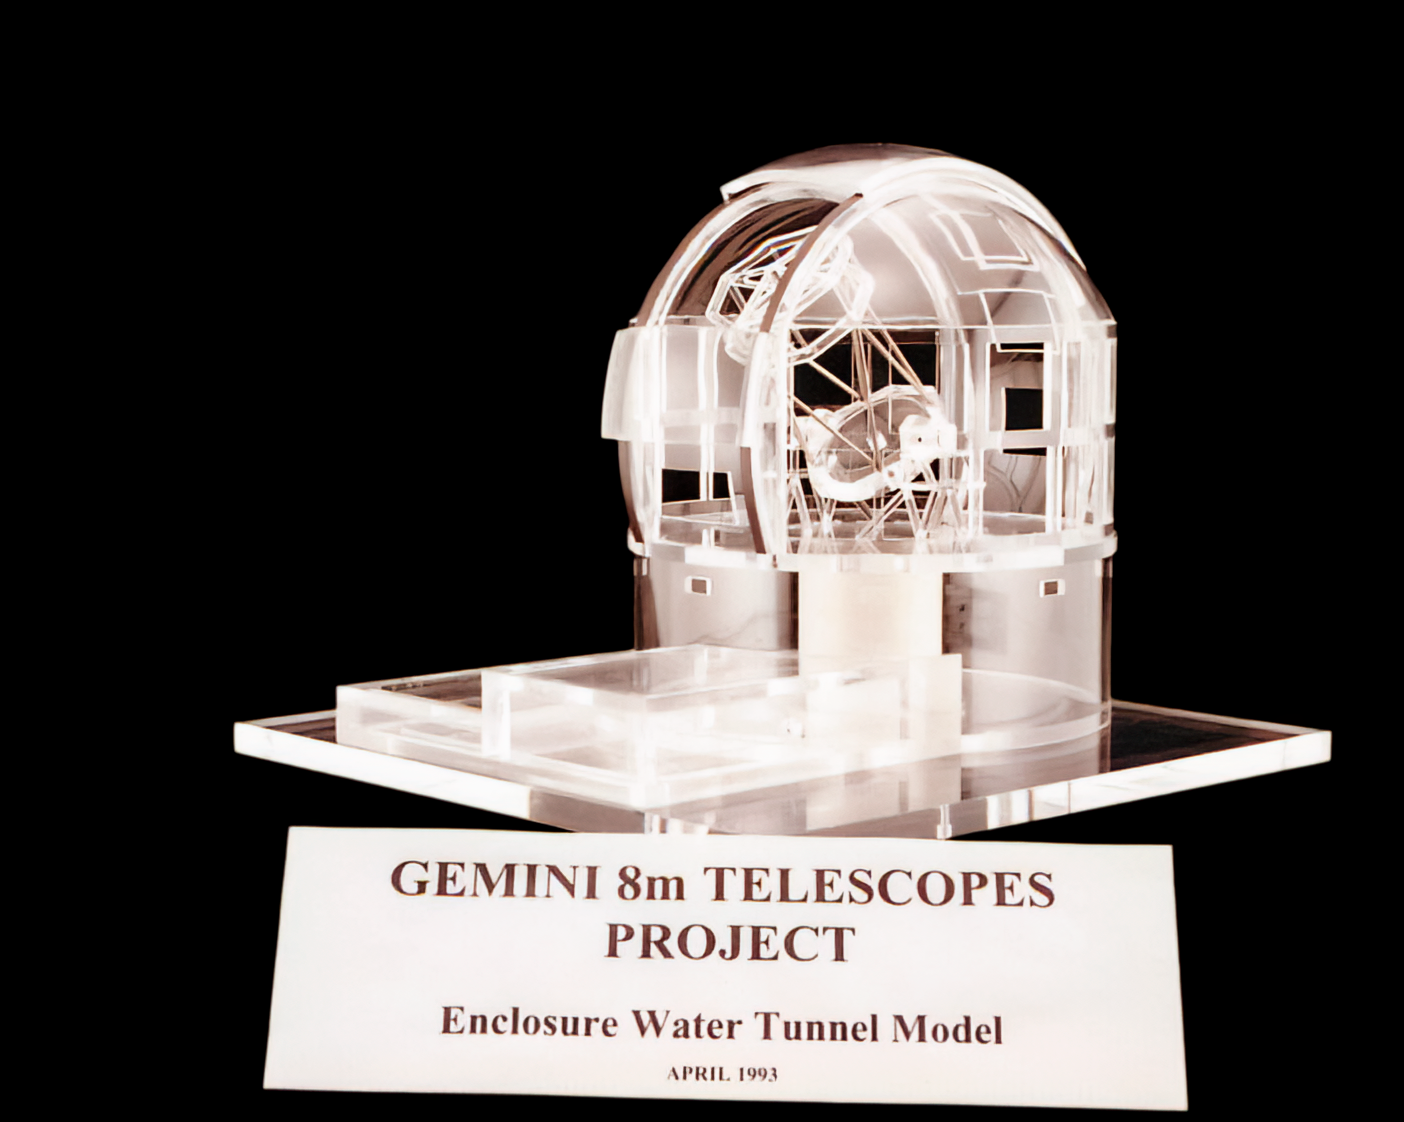

Gemini Model

A model of the twin International Gemini Observatory telescopes. The "water tunnel" refers to a tunnel that had to be widened in Chile to accomodate Gemini South's 8.1-meter mirror.

Credit: International Gemini Observatory/NOIRLab/NSF/AURA